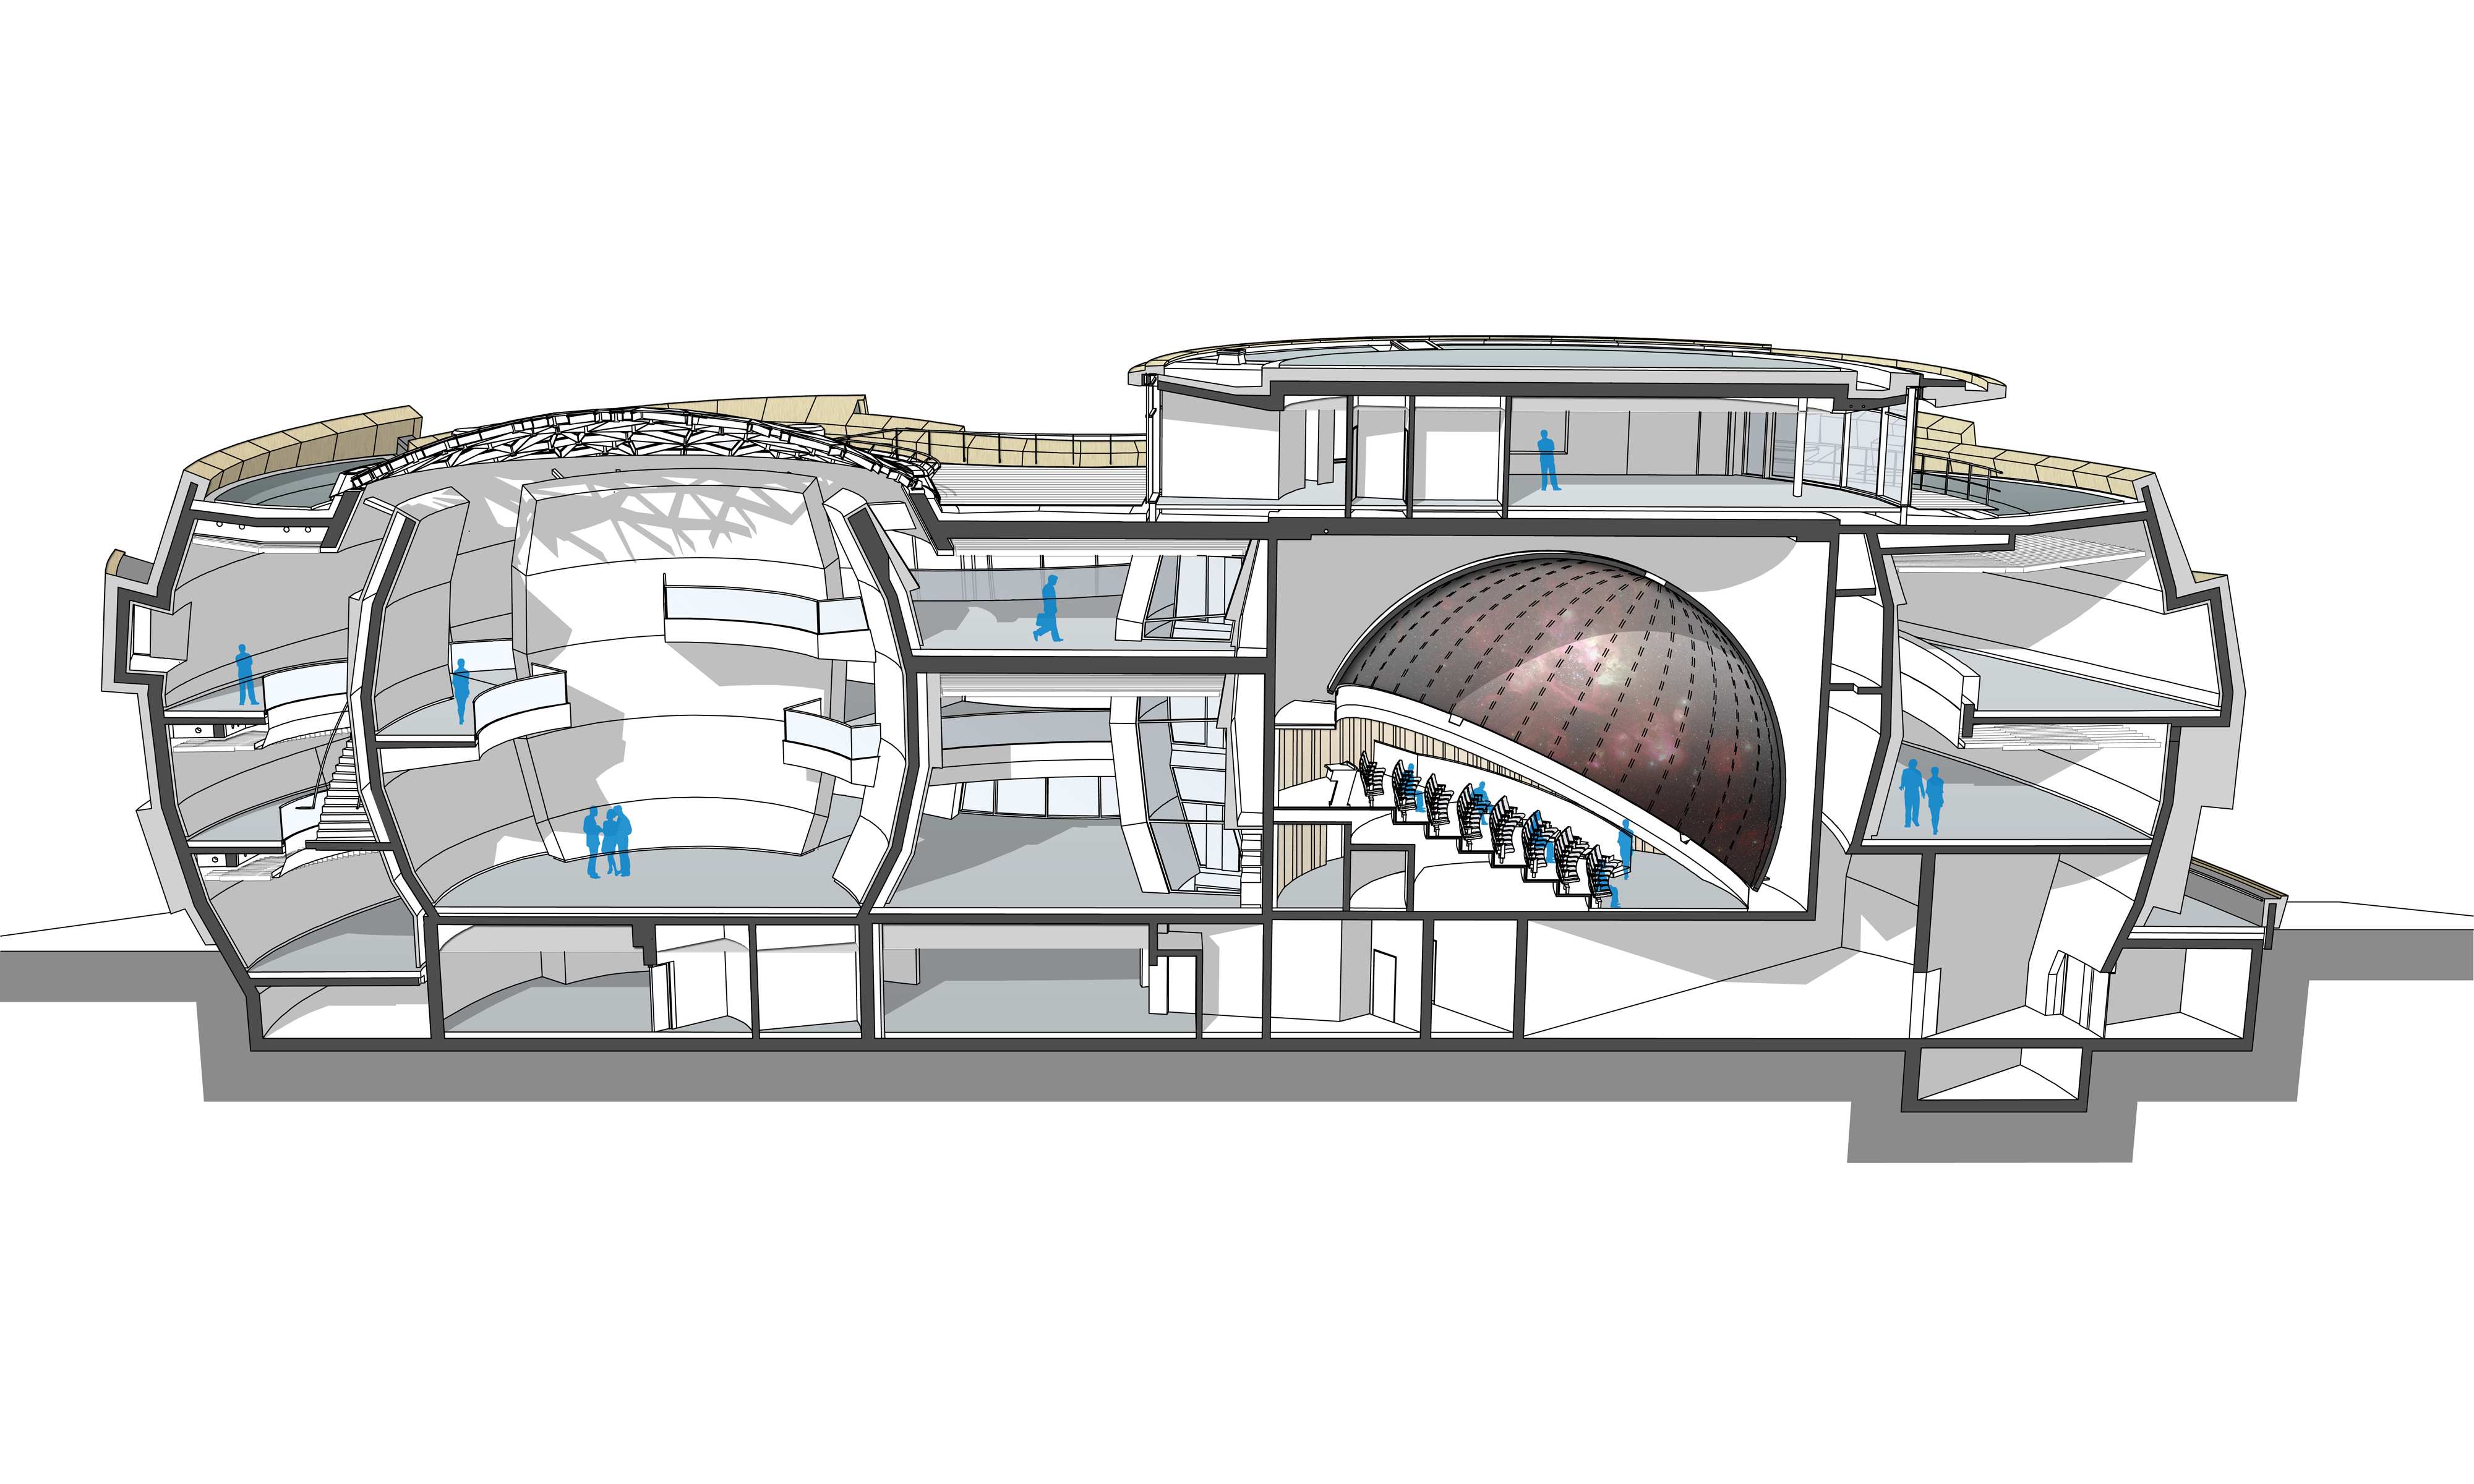

Longitudinal section of the ESO Supernova

This longitudinal cut of the ESO Supernova Planetarium & Visitor Centre shows main construction parts of the building: to the right the planetarium dome with two seminar rooms above and to the left the Void, a cylindrical room created for special exhibitions of ESO and their partners. Both parts are connected via a path, which contains the main exhibition of the ESO Supernova.

Credit: Architekten Bernhardt + Partner (www.bp-da.de)